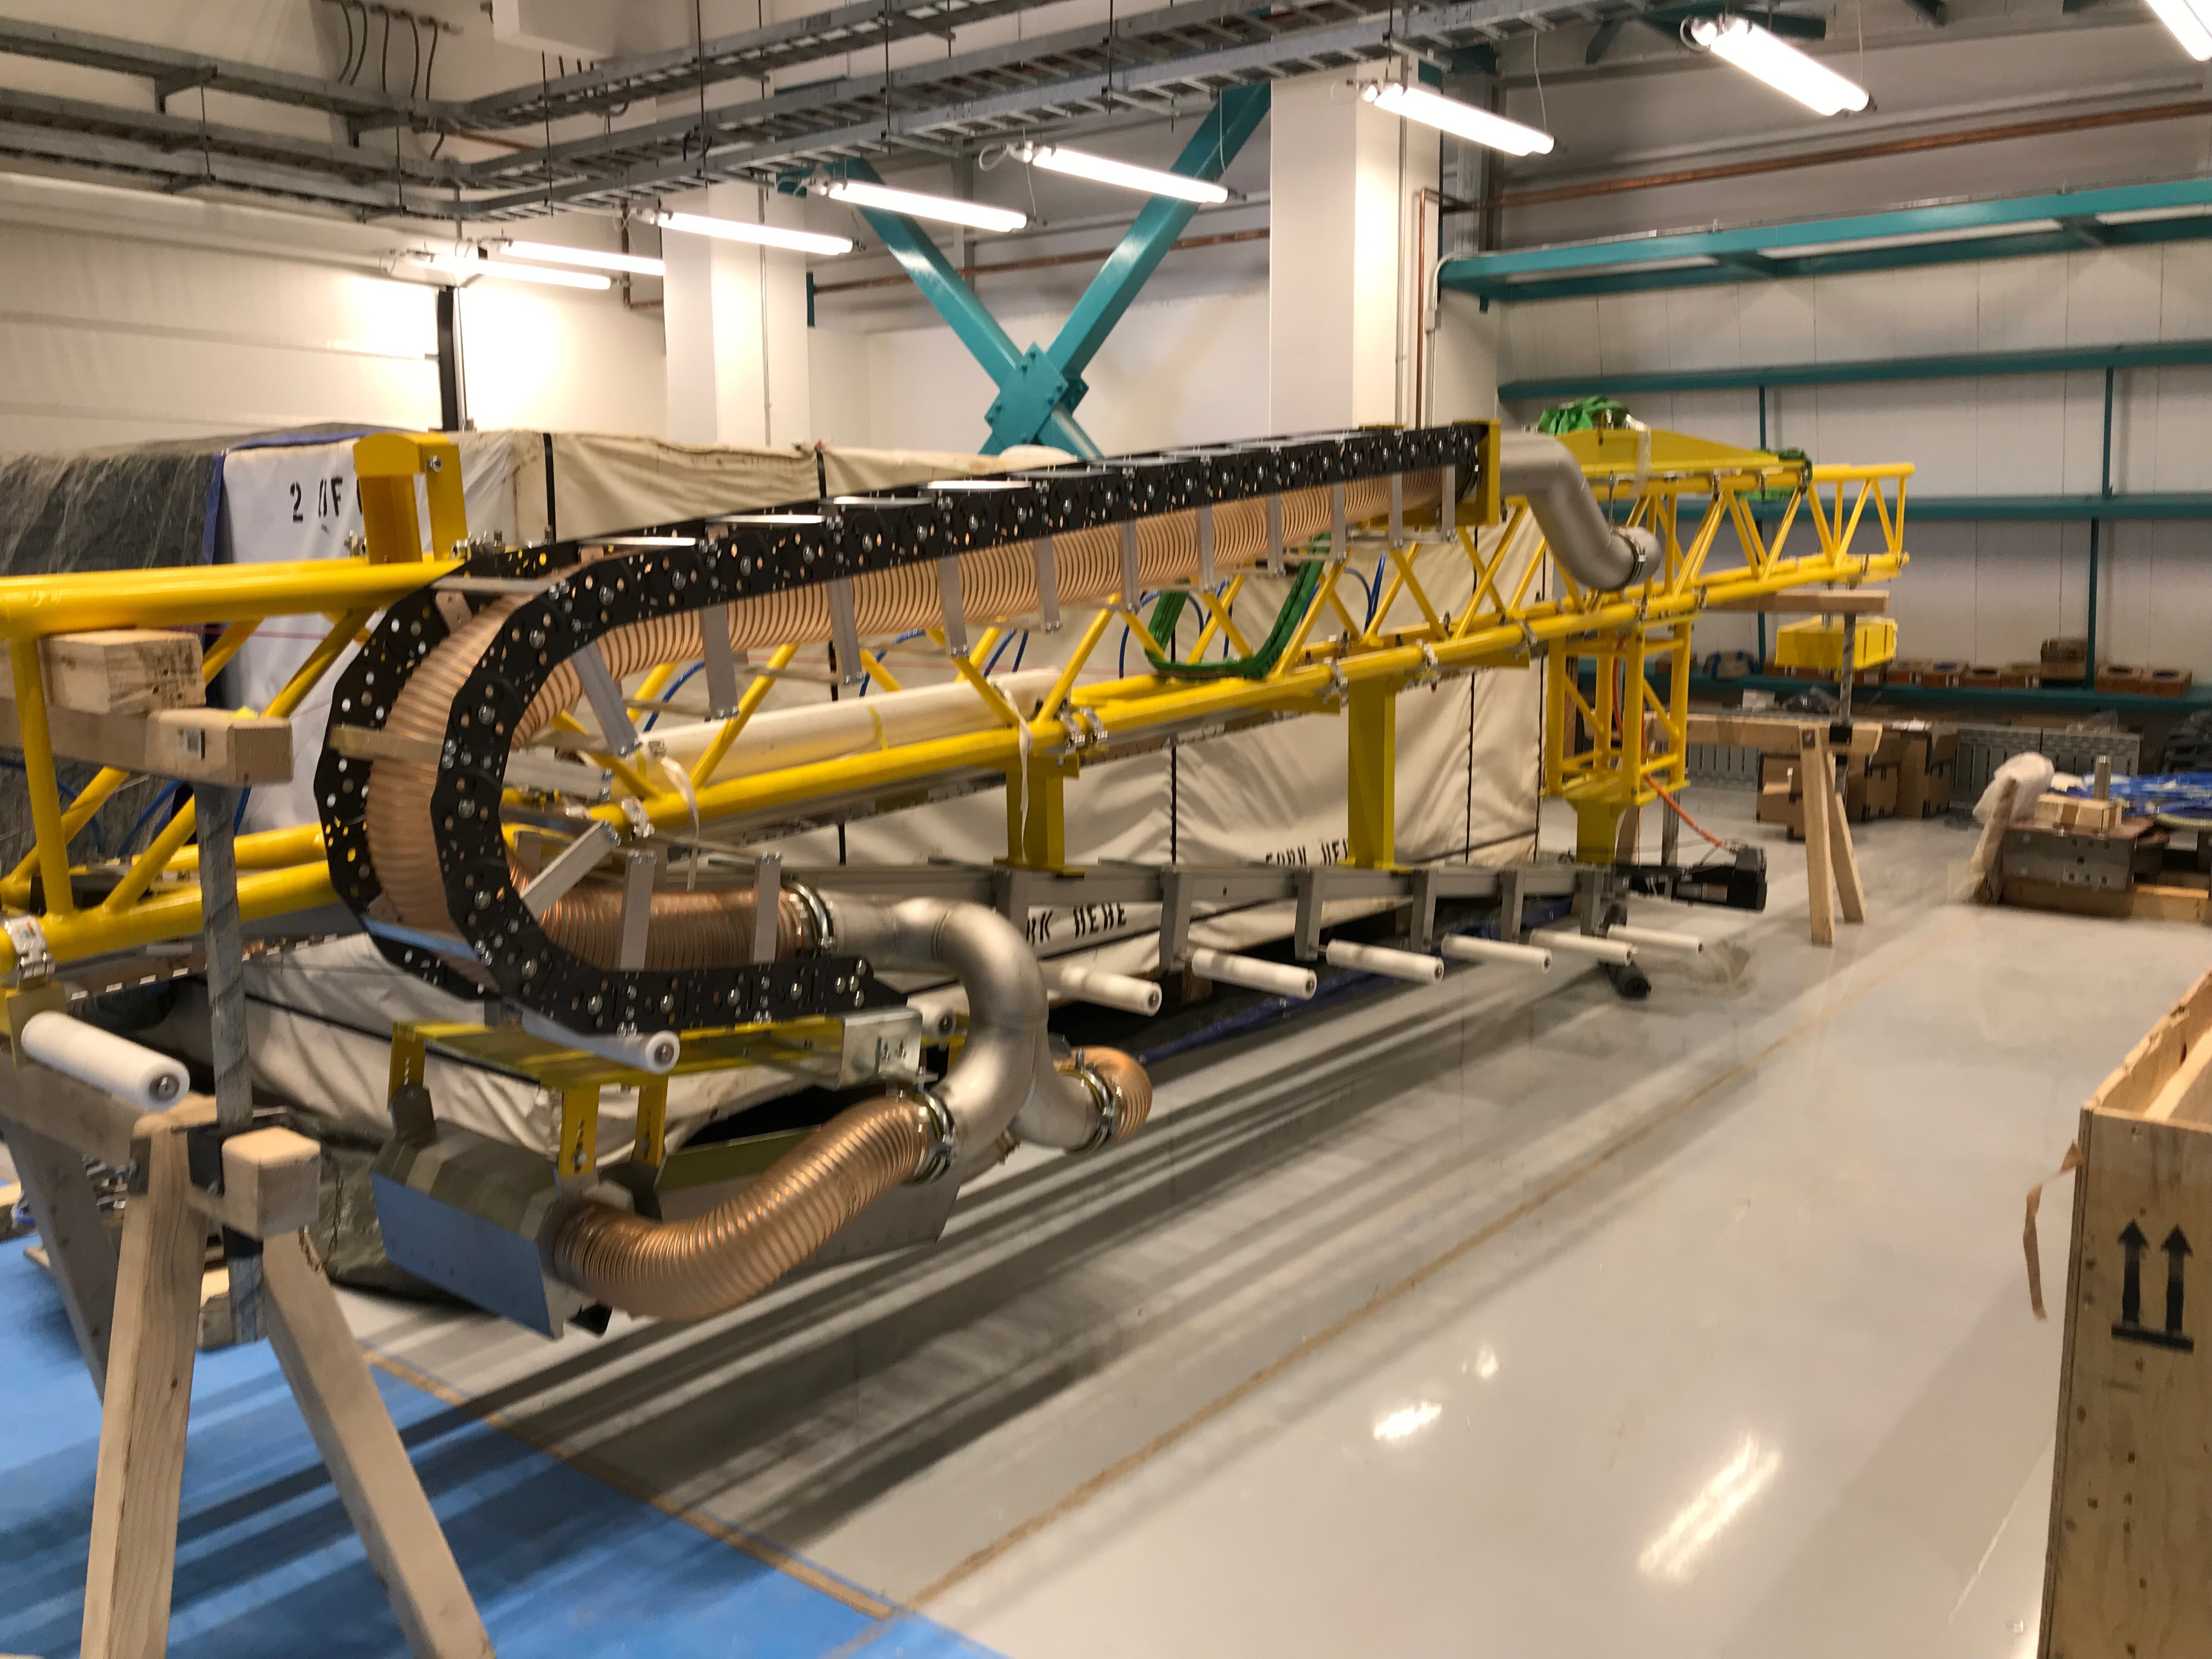

Coating Plant Assembly on Summit

A crew from Von Ardenne, the LSST Coating Chamber vendor, is currently onsite at the LSST summit facility building, performing work on the Coating Chamber, which arrived at the summit in November 2018. According to Tomislav Vucina, LSST Coatings Engineer, "The LSST Coating Chamber will be the largest, most modern, and most powerful mirror coating mechanism used by any telescope in the world." The Coating Chamber, which was constructed in Germany, is now beginning a six-month program of “assembly, integration, and commissioning,” which refers to installation of all components of the Coating Plant, and the testing necessary to ensure that everything works the way it’s supposed to. After final acceptance, and after both LSST mirrors arrive, the Coating Plant will be used to coat the Primary/Tertiary Mirror (M1M3) with aluminum, and the Secondary Mirror (M2) with silver.

Credit: Rubin Observatory/NSF/AURA